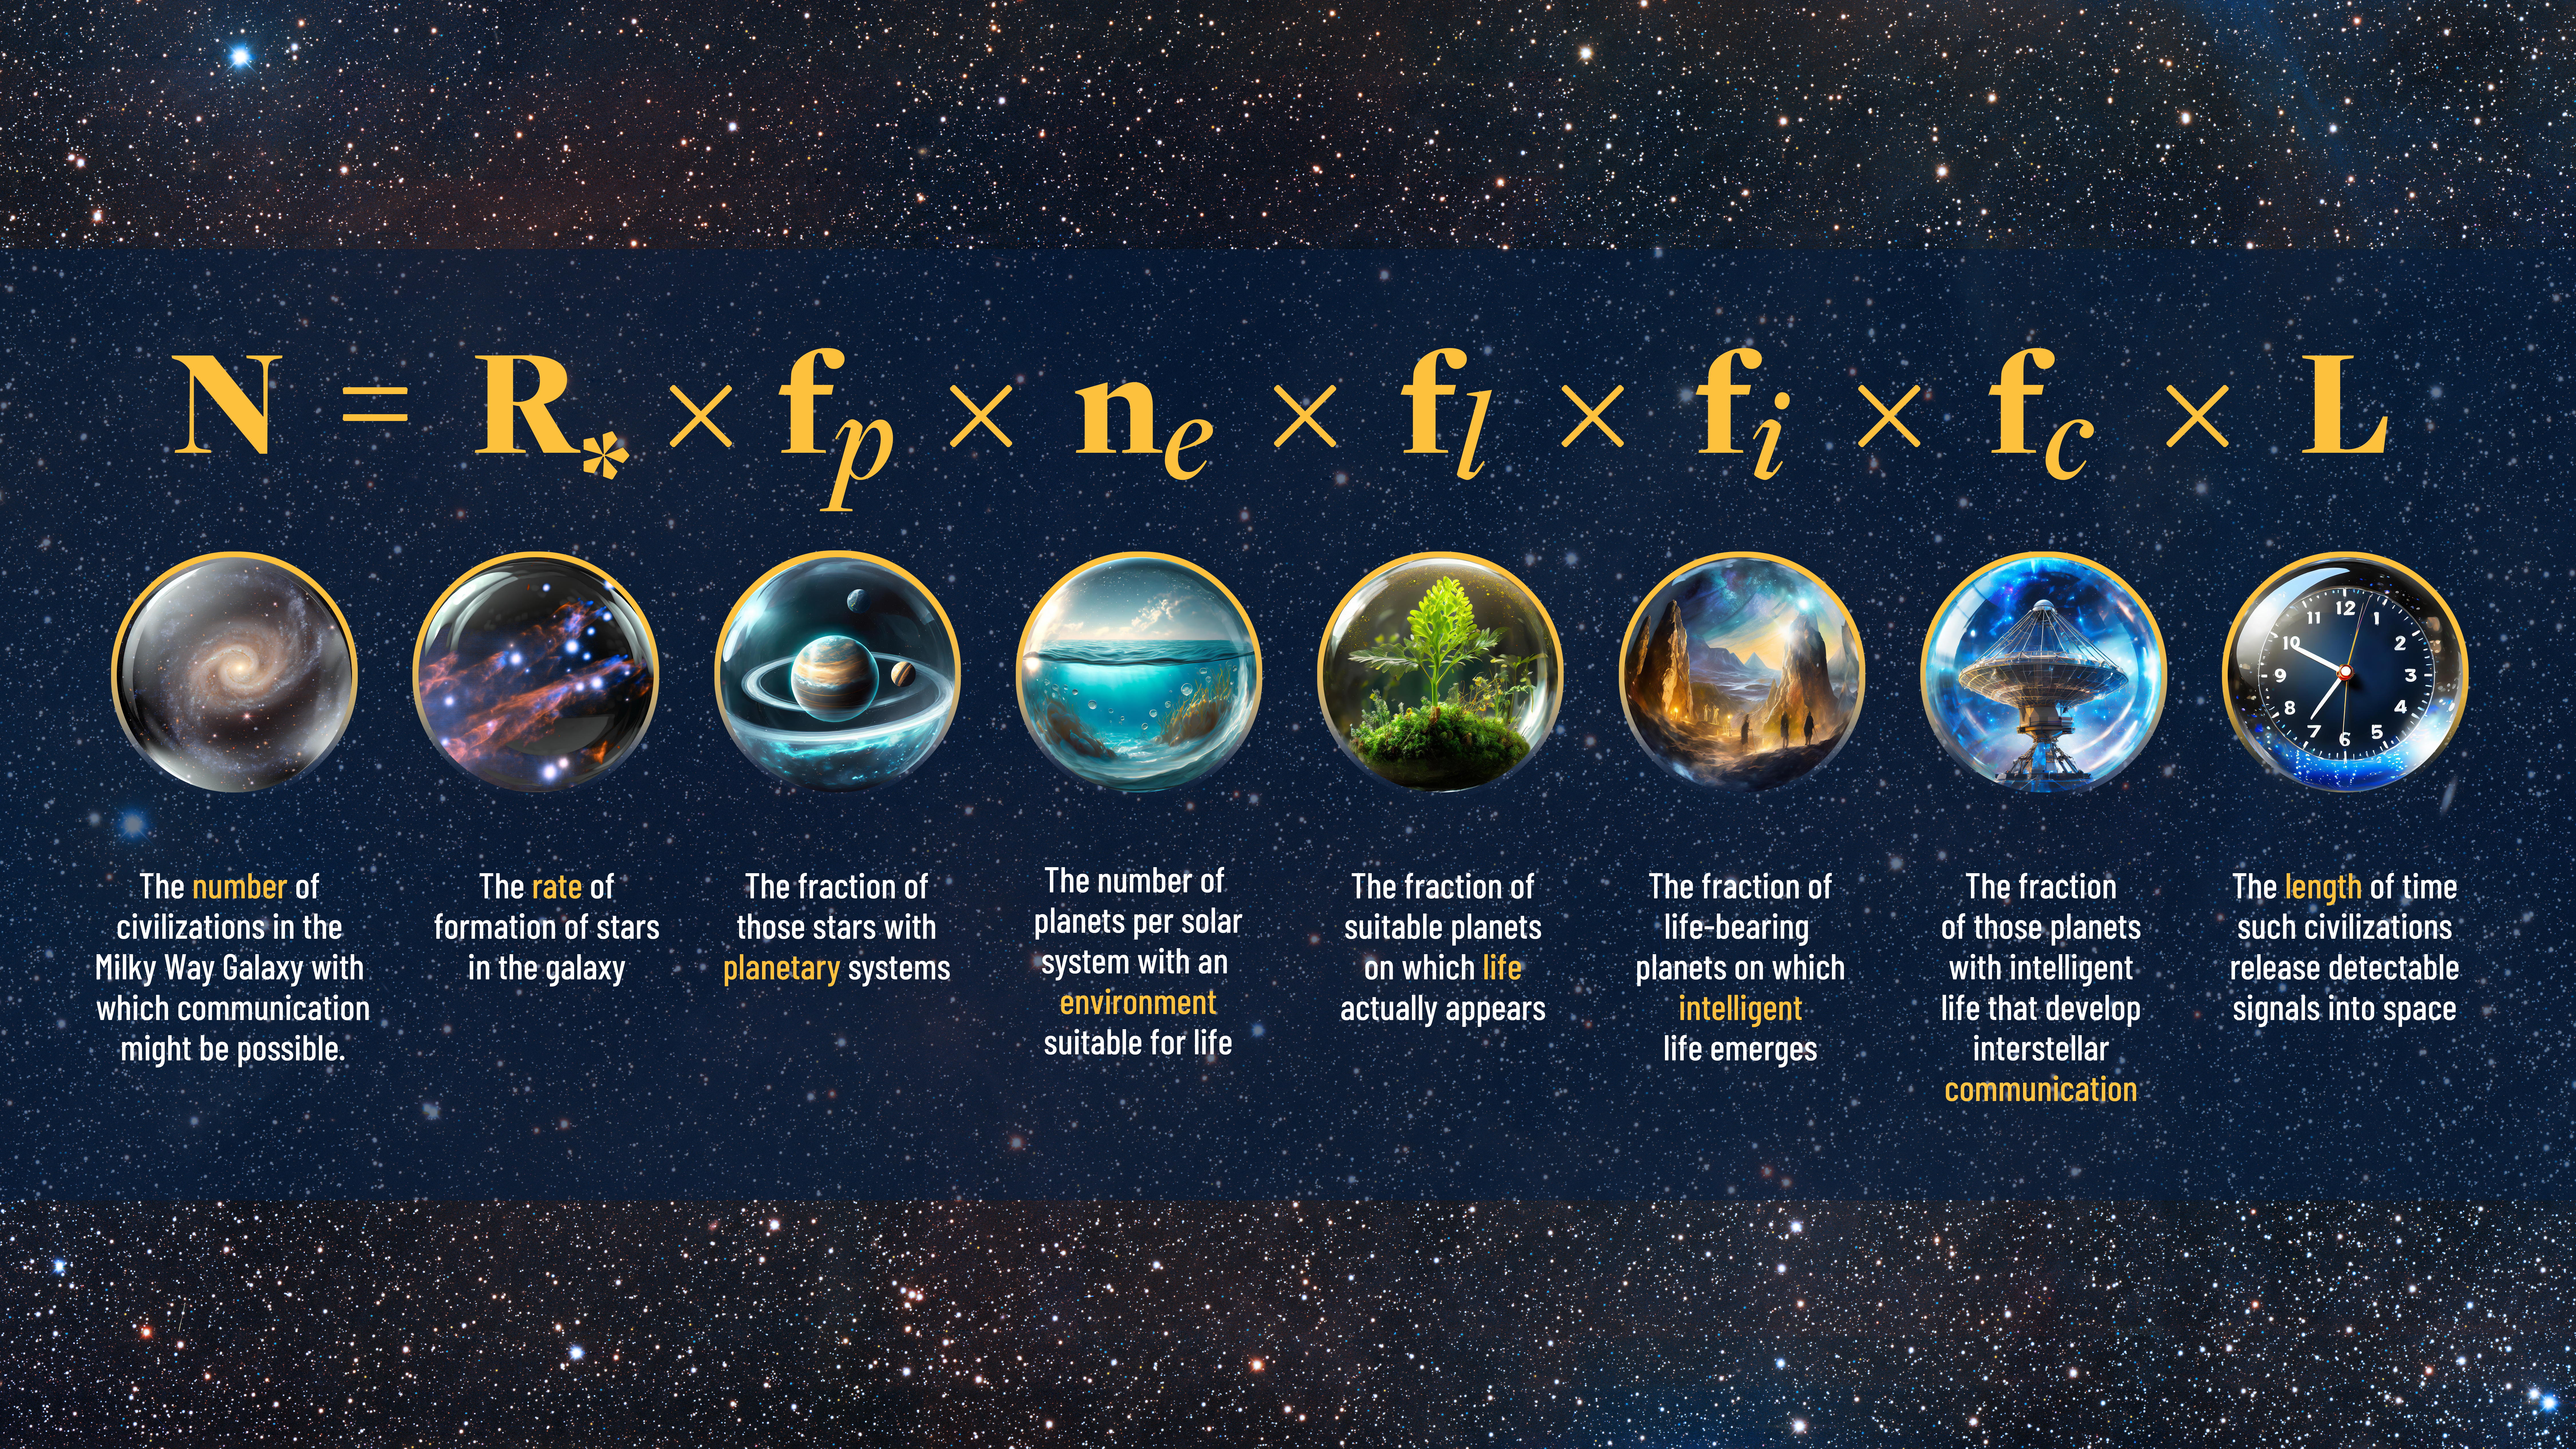

The Drake Equation

Forms of organic life are one thing, but intelligent species with the technology to communicate are another. Astronomers use a mathematical formula called the Drake equation to explore the potential for contact with advanced civilizations in our galaxy.

Developed in 1961, the equation considers everything from how many stars form each year to how long it would take to send signals through space that could reach us on Earth.

What are the chances of advanced life evolving? So many conditions need to be met that the odds start to seem nearly impossible.

Credit: NOIRLab/AURA/NSF/P. Marenfeld